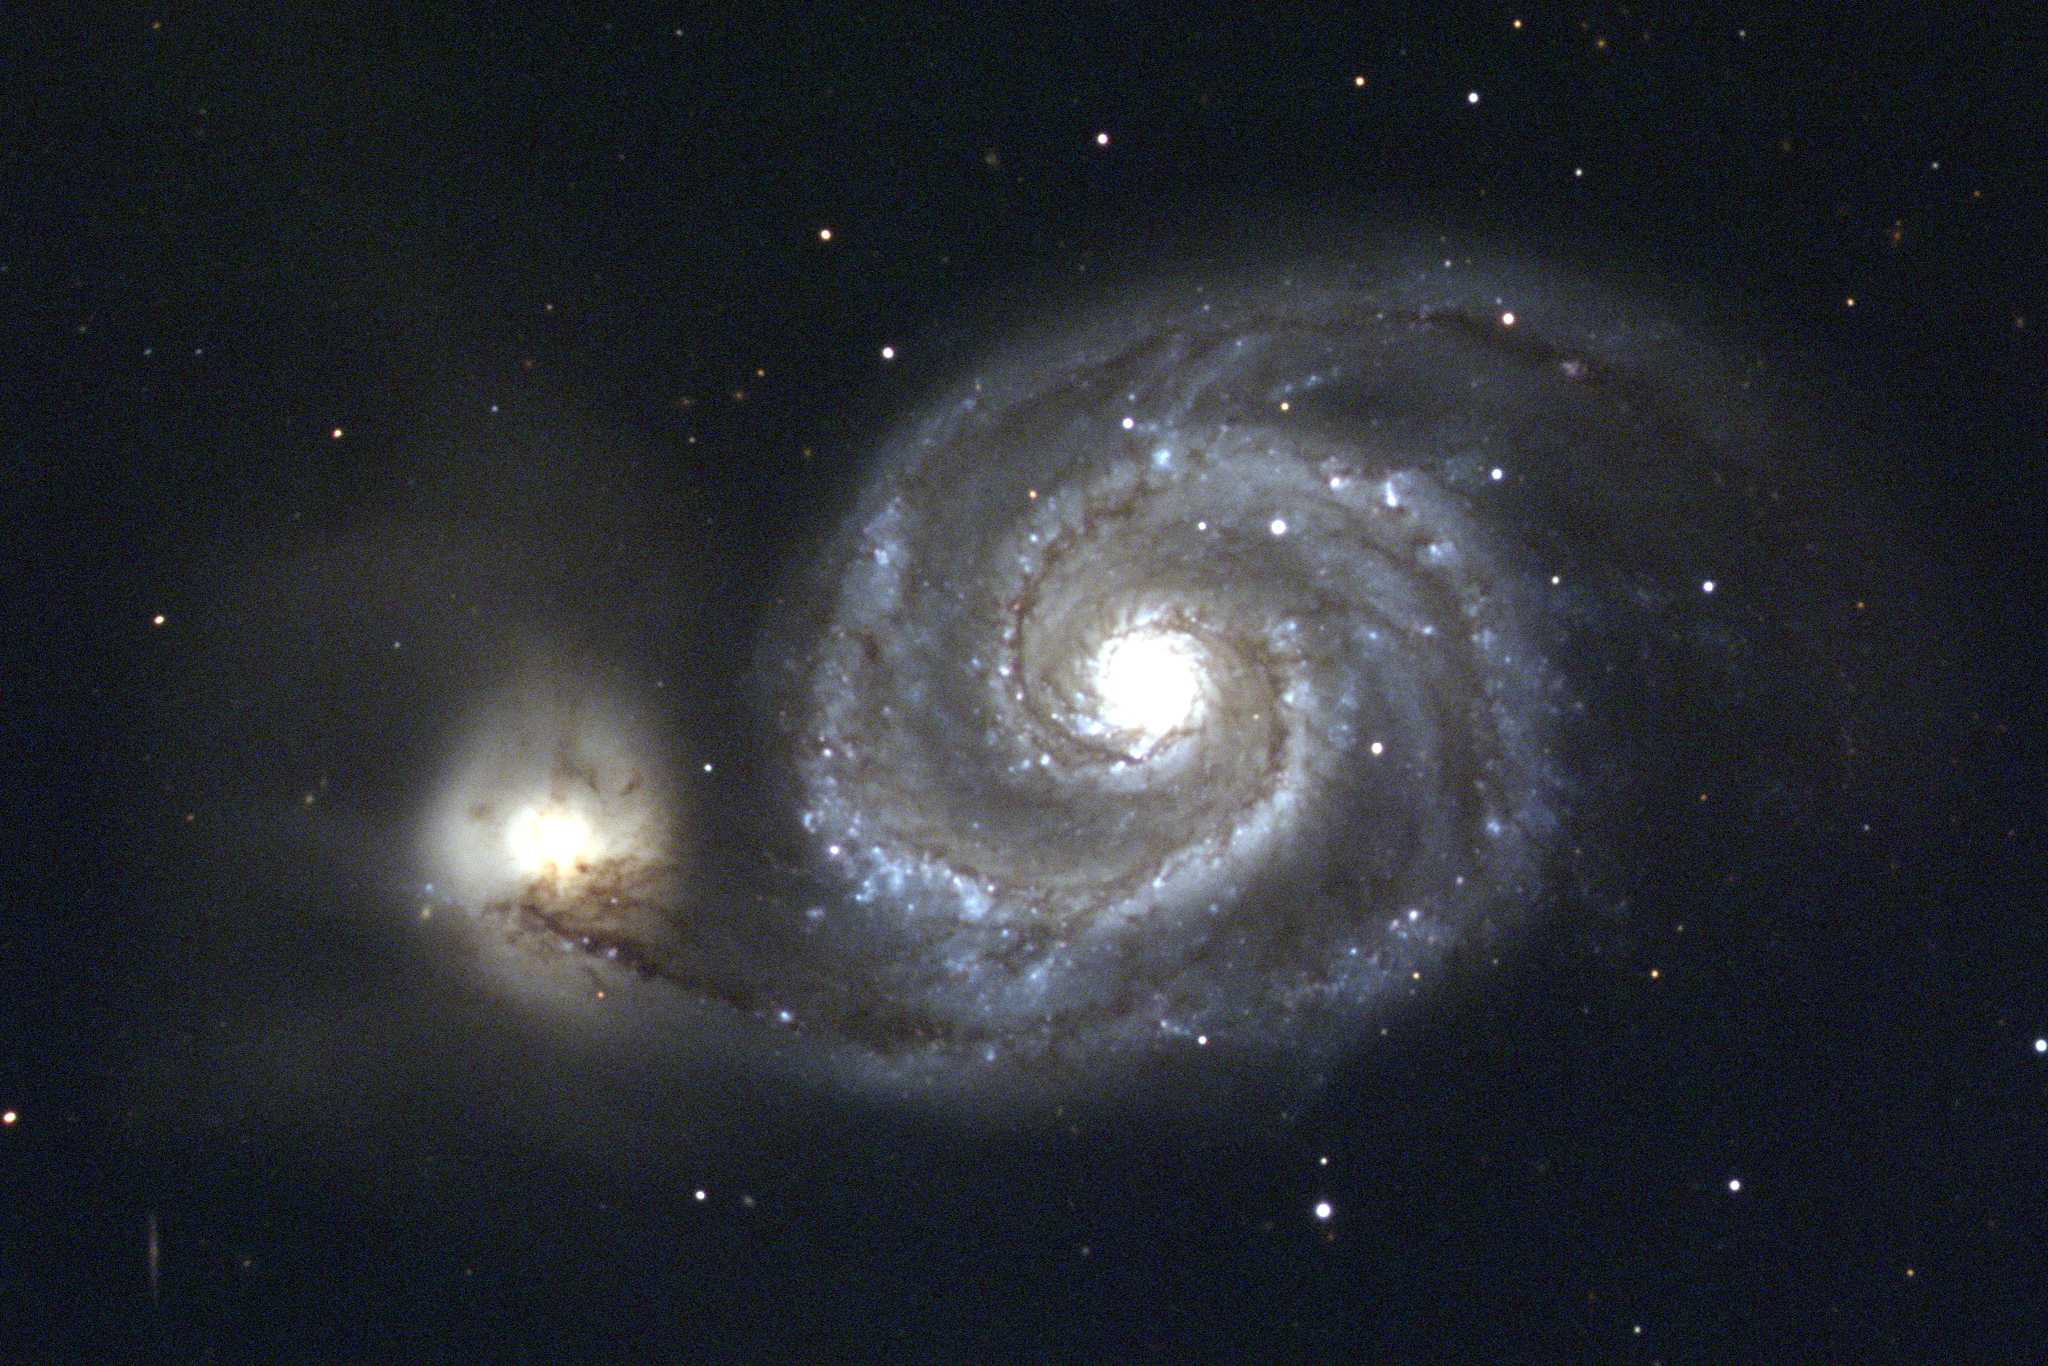

M51, the Whirlpool Nebula, NGC 5194/5195.

This image of M51 (NGC5194/5195), was made by combining three CCD frames, taken at the Kitt Peak 0.9m telescope in 1991. By using different filters in front of the monochrome detector, corresponding approximately to the primary colors red, green and blue, it is possible to recreate a true color picture. Each image was processed to correct for detector sensitivity variations and to remove incorrect regions caused by manufacturing defects and by the arrival of cosmic rays at the telescope. Note that this image was reworked in July 2000 to provide a better looking and scientifically more accurate color balance. This picture was made using the `drift scan' technique, in which the telescope is held fixed, not tracking against the Earth's rotation in the usual manner. As the sky passes across the detector, each row of the array is `clocked' along to the next row in step with the apparent motion of the astronomical image. This makes it possible to take a picture of an arbitrarily long strip of the sky, and specialized telescopes exist solely to take advantage of the simplicity of a fixed, non-tracking mounting. The large size of the M51 system, famous as the first clearly recognized spiral nebula, made it necessary to use the drift scan technique. Orientation: N to the left, E down. Note that smaller telescopes with a larger field of view can take such pictures without drift techniques, and can often approach the same quality, especially with clever processing, as this picture from the Kitt Peak Visitor Center's Advanced Observing Program demonstrates. About this object M51 (also known as Arp~85 and VV~1) comprises the large spiral galaxy NGC5194 and its smaller, barred and more amorphous companion NGC5195. Some features are better seen in a color picture: note, for example, how NGC5195 takes on a reddish tinge due to the fact that it is behind the dust-filled arm connecting it to NGC5194. M51 was the first astronomical object in which spiral structure was discerned, by the Third Earl of Rosse in 1845. The spiral arms are perhaps the most perfect `textbook' example in any nearby galaxy, and their very perfection points to the presence of a long-lasting confining mechanism. This may be provided by the tidal pull of NGC5195, whose gravitational effects can generate the necessary spiral density waves. This pattern also shows up in radio emission, suggesting that the magnetic fields in the Whirlpool are also compressed by the density wave. The innermost core of NGC5194 contains a bright ultraviolet source, as well as one of the brightest known compact radio sources. Although smaller and less massive than our own Galaxy, M51 is considerably brighter, due to recent star formation and the resultant dominance by young, hot, bright stars of types O and B. Location: 13 27 50 +47 29 (1950.0), constellation of Canes Venatici. Distance: approximately 31 million light-years. Size: over 65000 light-years across.

Credit: Todd Boroson/NOIRLab/NSF/AURA/